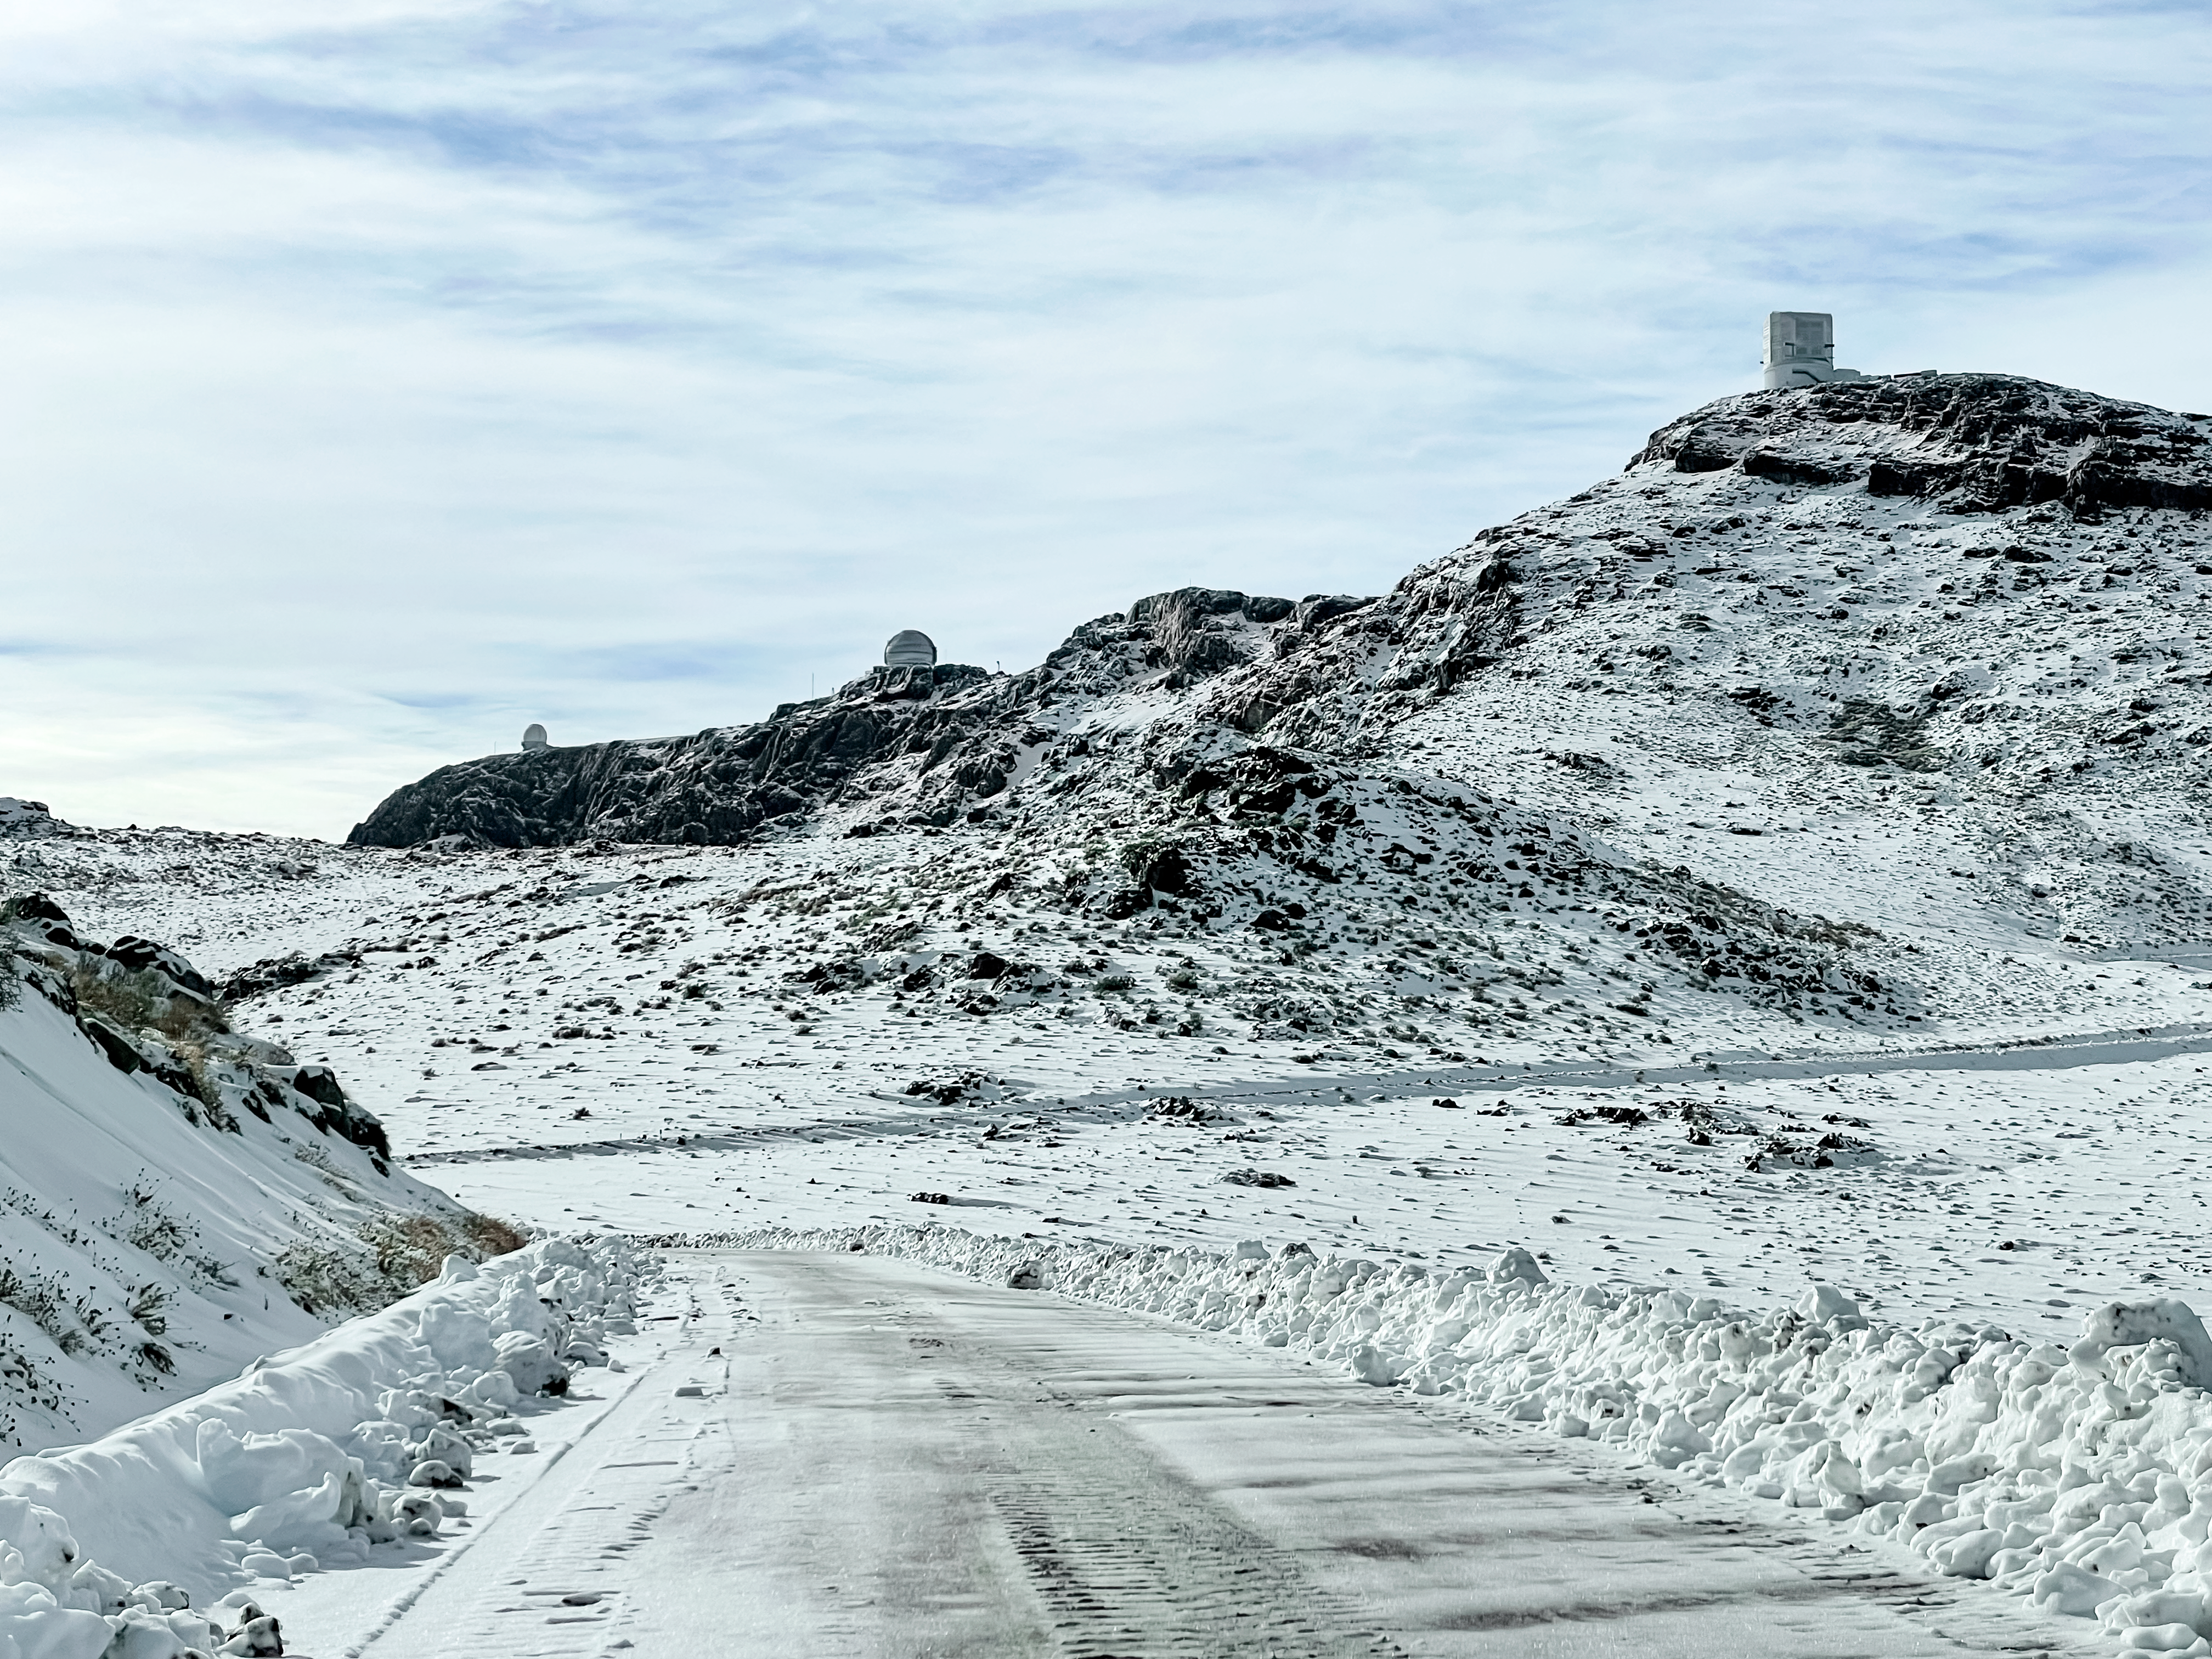

Snow on Cerro Pachón

On the ridge of Cerro Pachón sit (left to right) the Southern Astrophysical Research Telescope, Gemini South, Vera C. Rubin Observatory.

Credit: NOIRLab/NSF/AURA